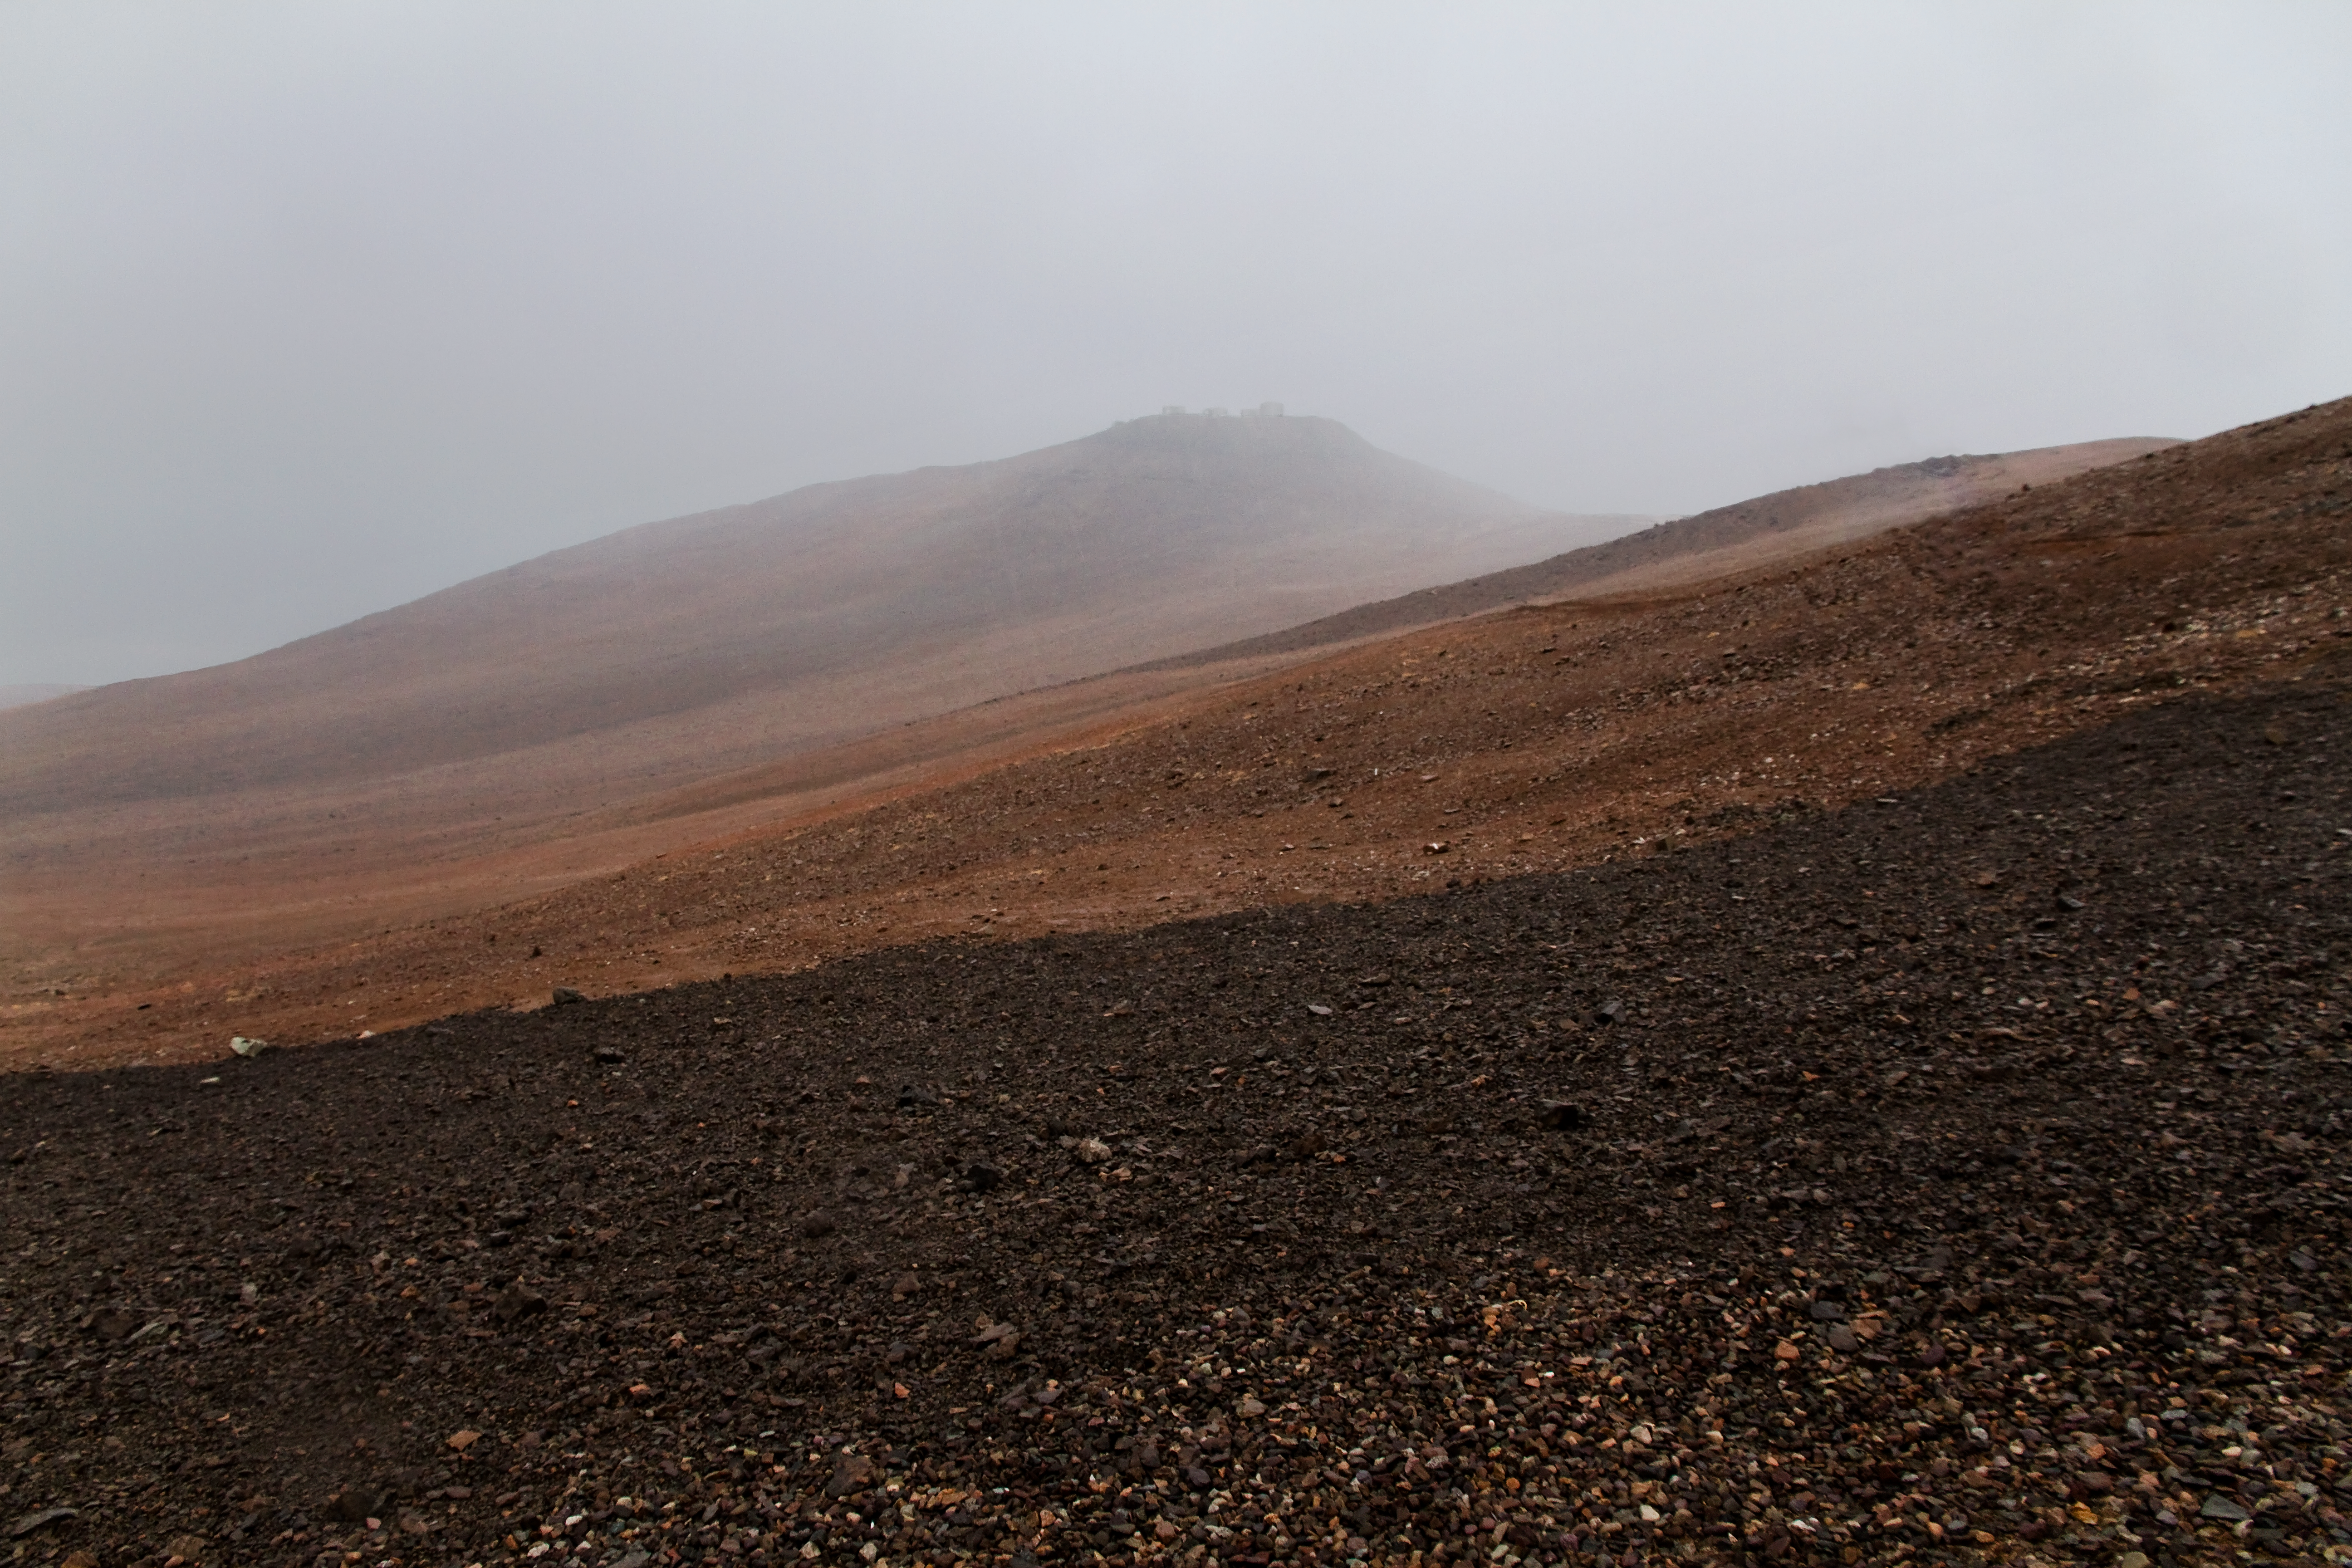

Rare storm over Paranal

This very unusual view shows the summit of Cerro Paranal, home of ESO’s Very Large Telescope, during the worst weather period in the last decade. The normally flawless blue sky of the Atacama Desert was briefly replaced by a bleak grey vista more characteristic of northern Europe. The picture was taken by ESO Photo Ambassador Gianluca Lombardi.

Credit: ESO/G. Lombardi (glphoto.it)